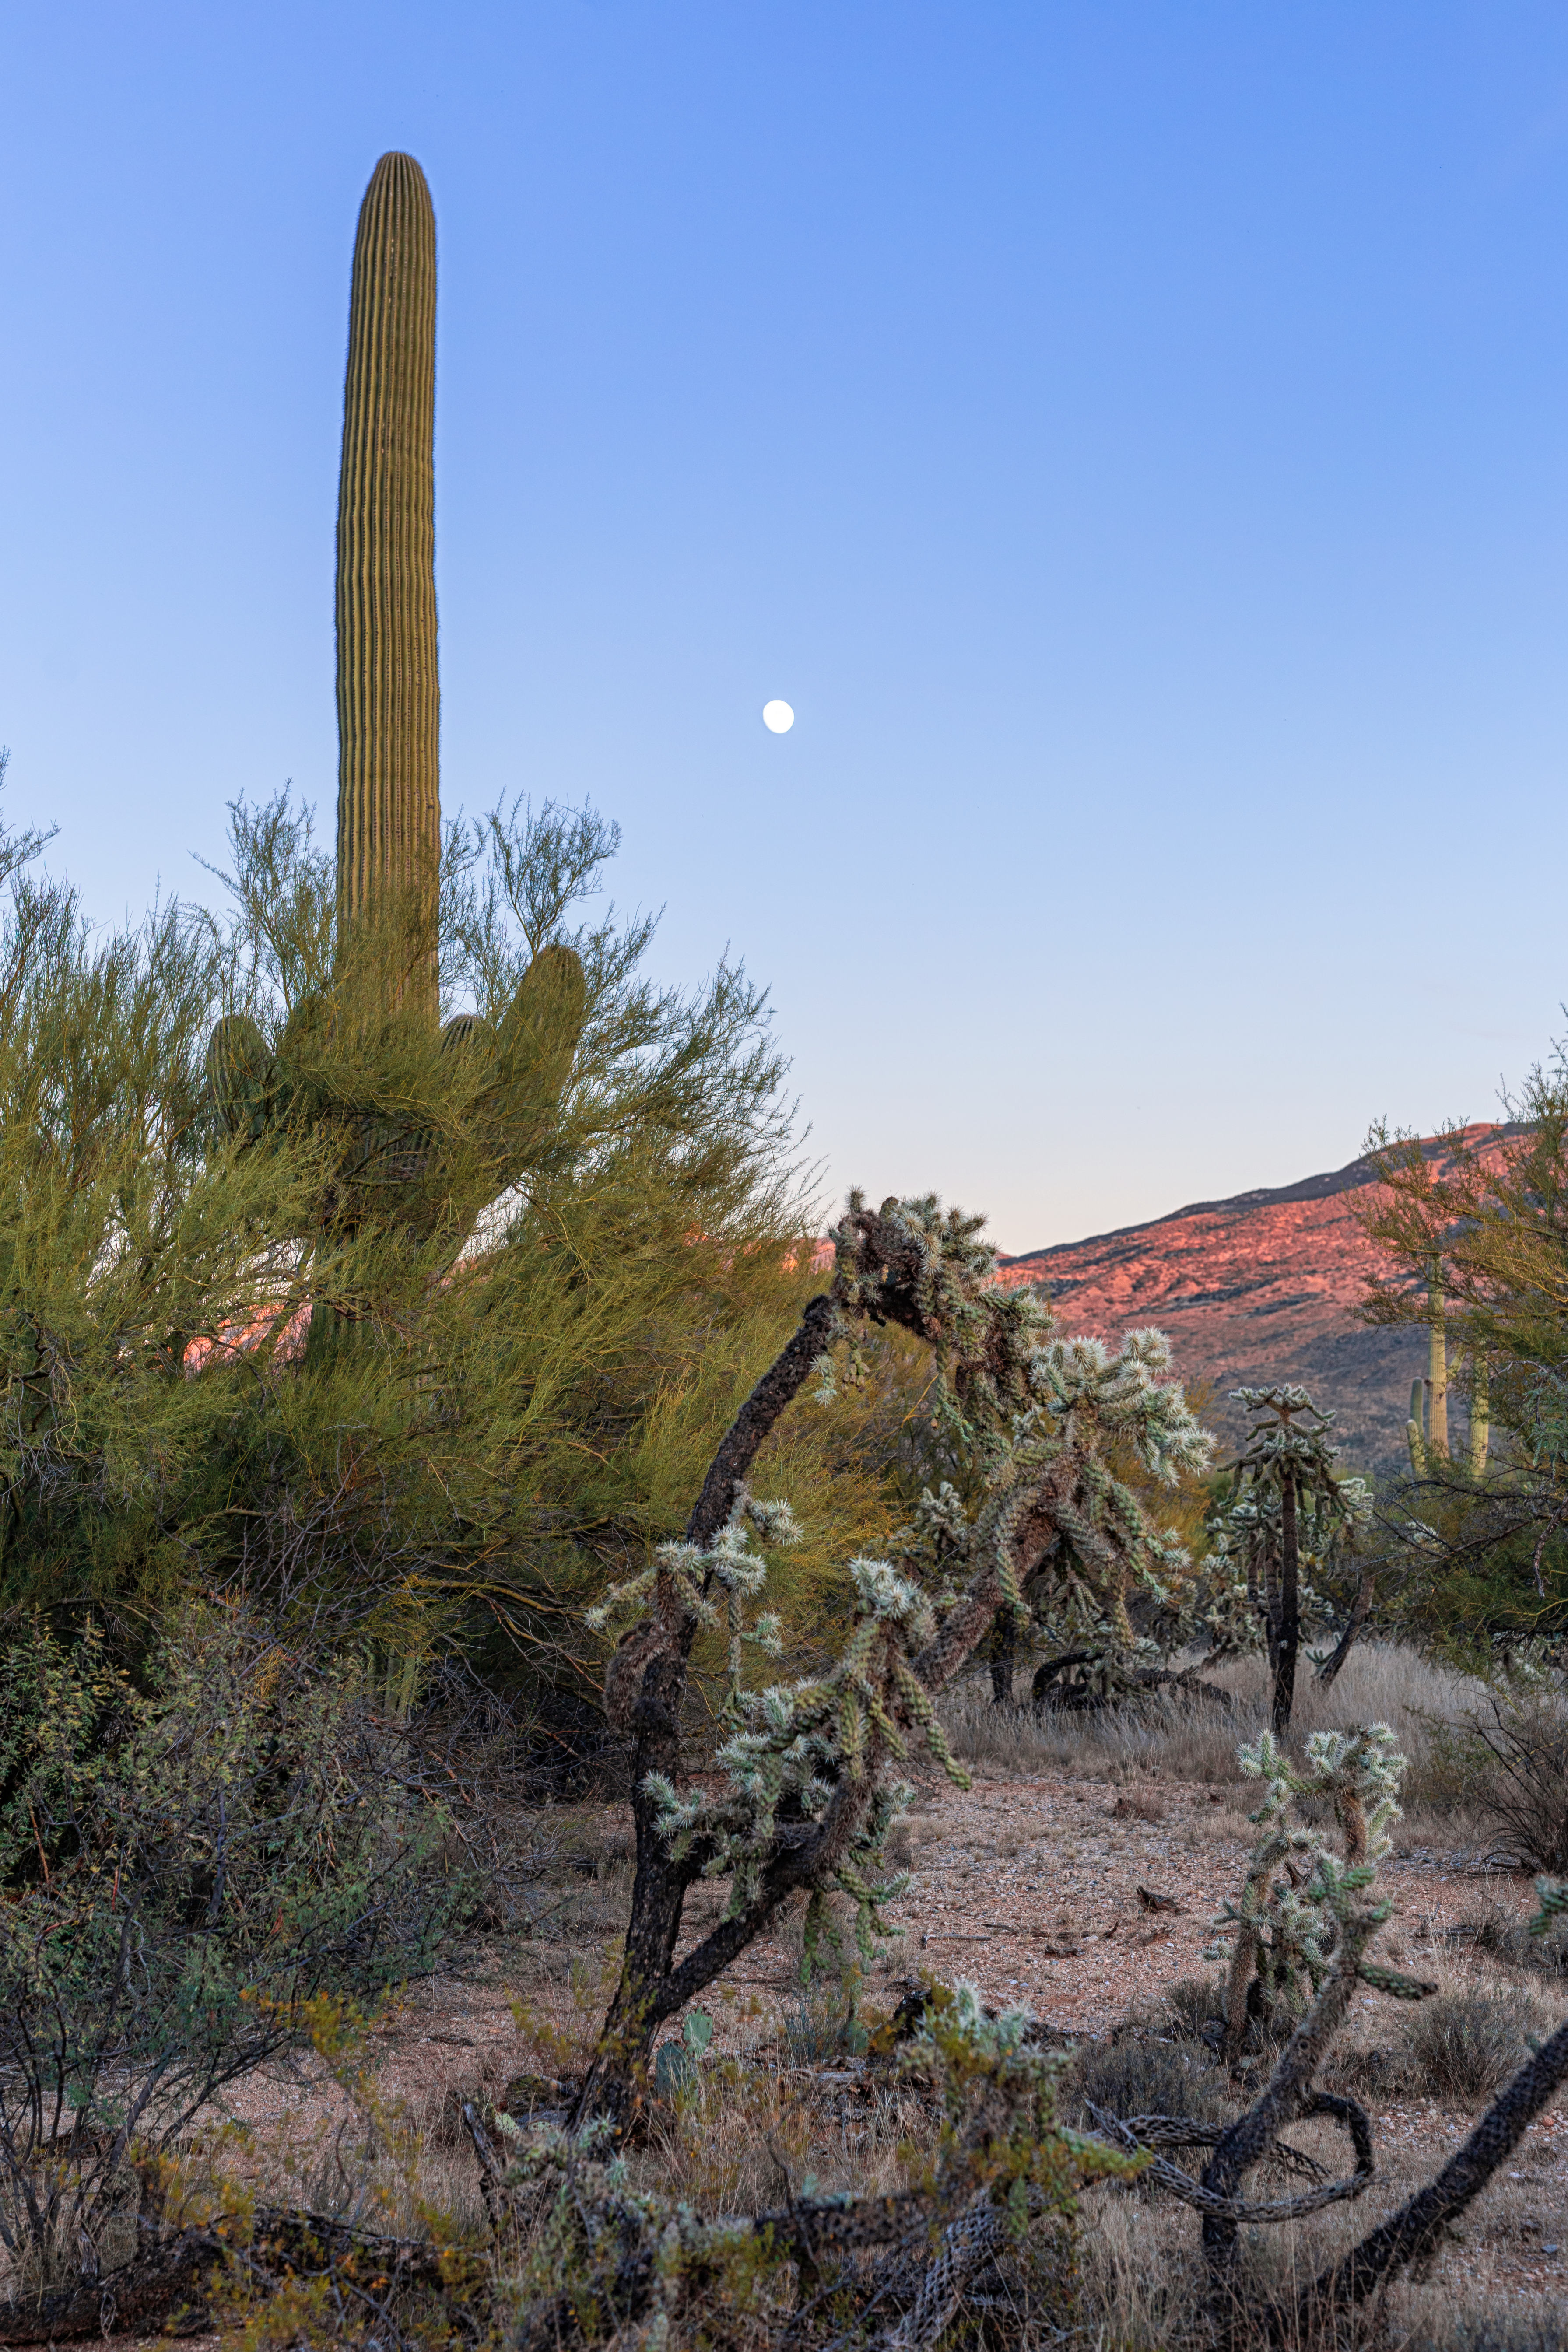

Sonoran Desert Cactus

A cactus in the Sonoran Desert in Tucson pictured with a nearly Full Moon.

Credit: NOIRLab/NSF/AURA/P. Horálek